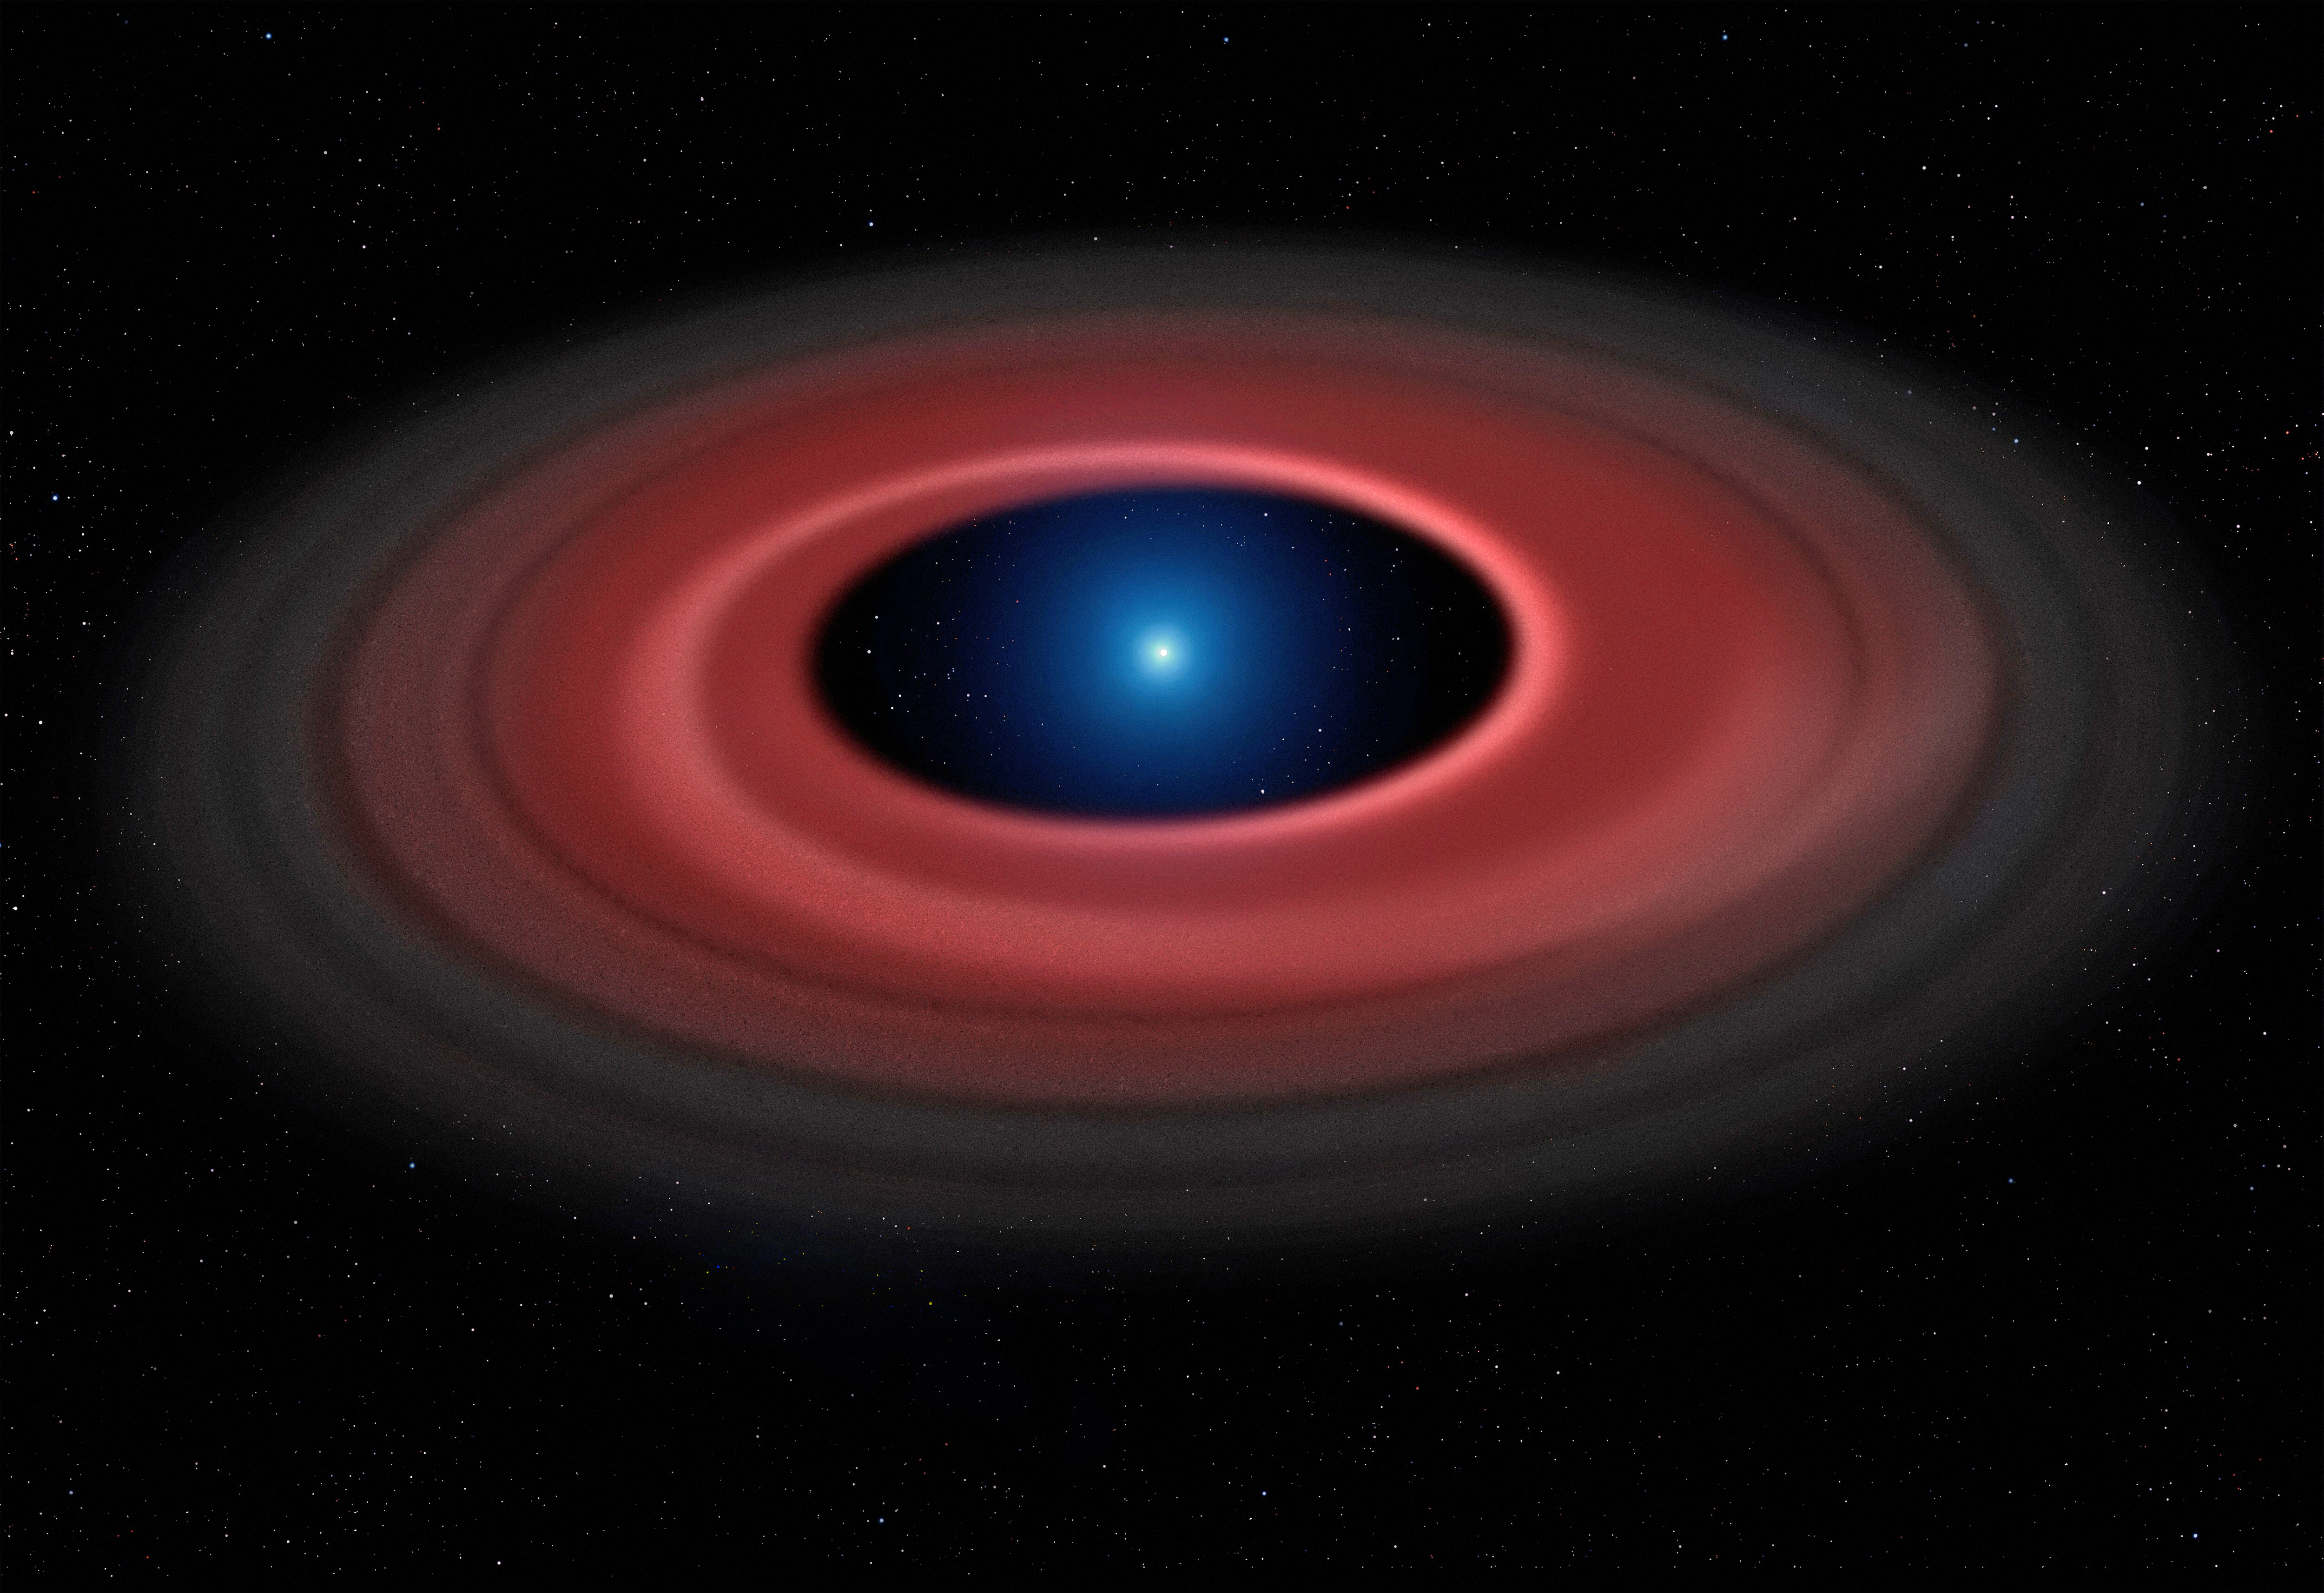

Artist’s impression of the glowing disc of material around the white dwarf SDSS J1228+1040

This artist’s impression shows how an asteroid torn apart by the strong gravity of a white dwarf has formed a ring of dust particles and debris orbiting the Earth-sized burnt out stellar core SDSS J1228+1040. Gas produced by collisions within the disc is detected in observations obtained over twelve years with ESO’s Very Large Telescope, and reveal a narrow glowing arc.

Credit: Mark Garlick (www.markgarlick.com) and University of Warwick/ESO